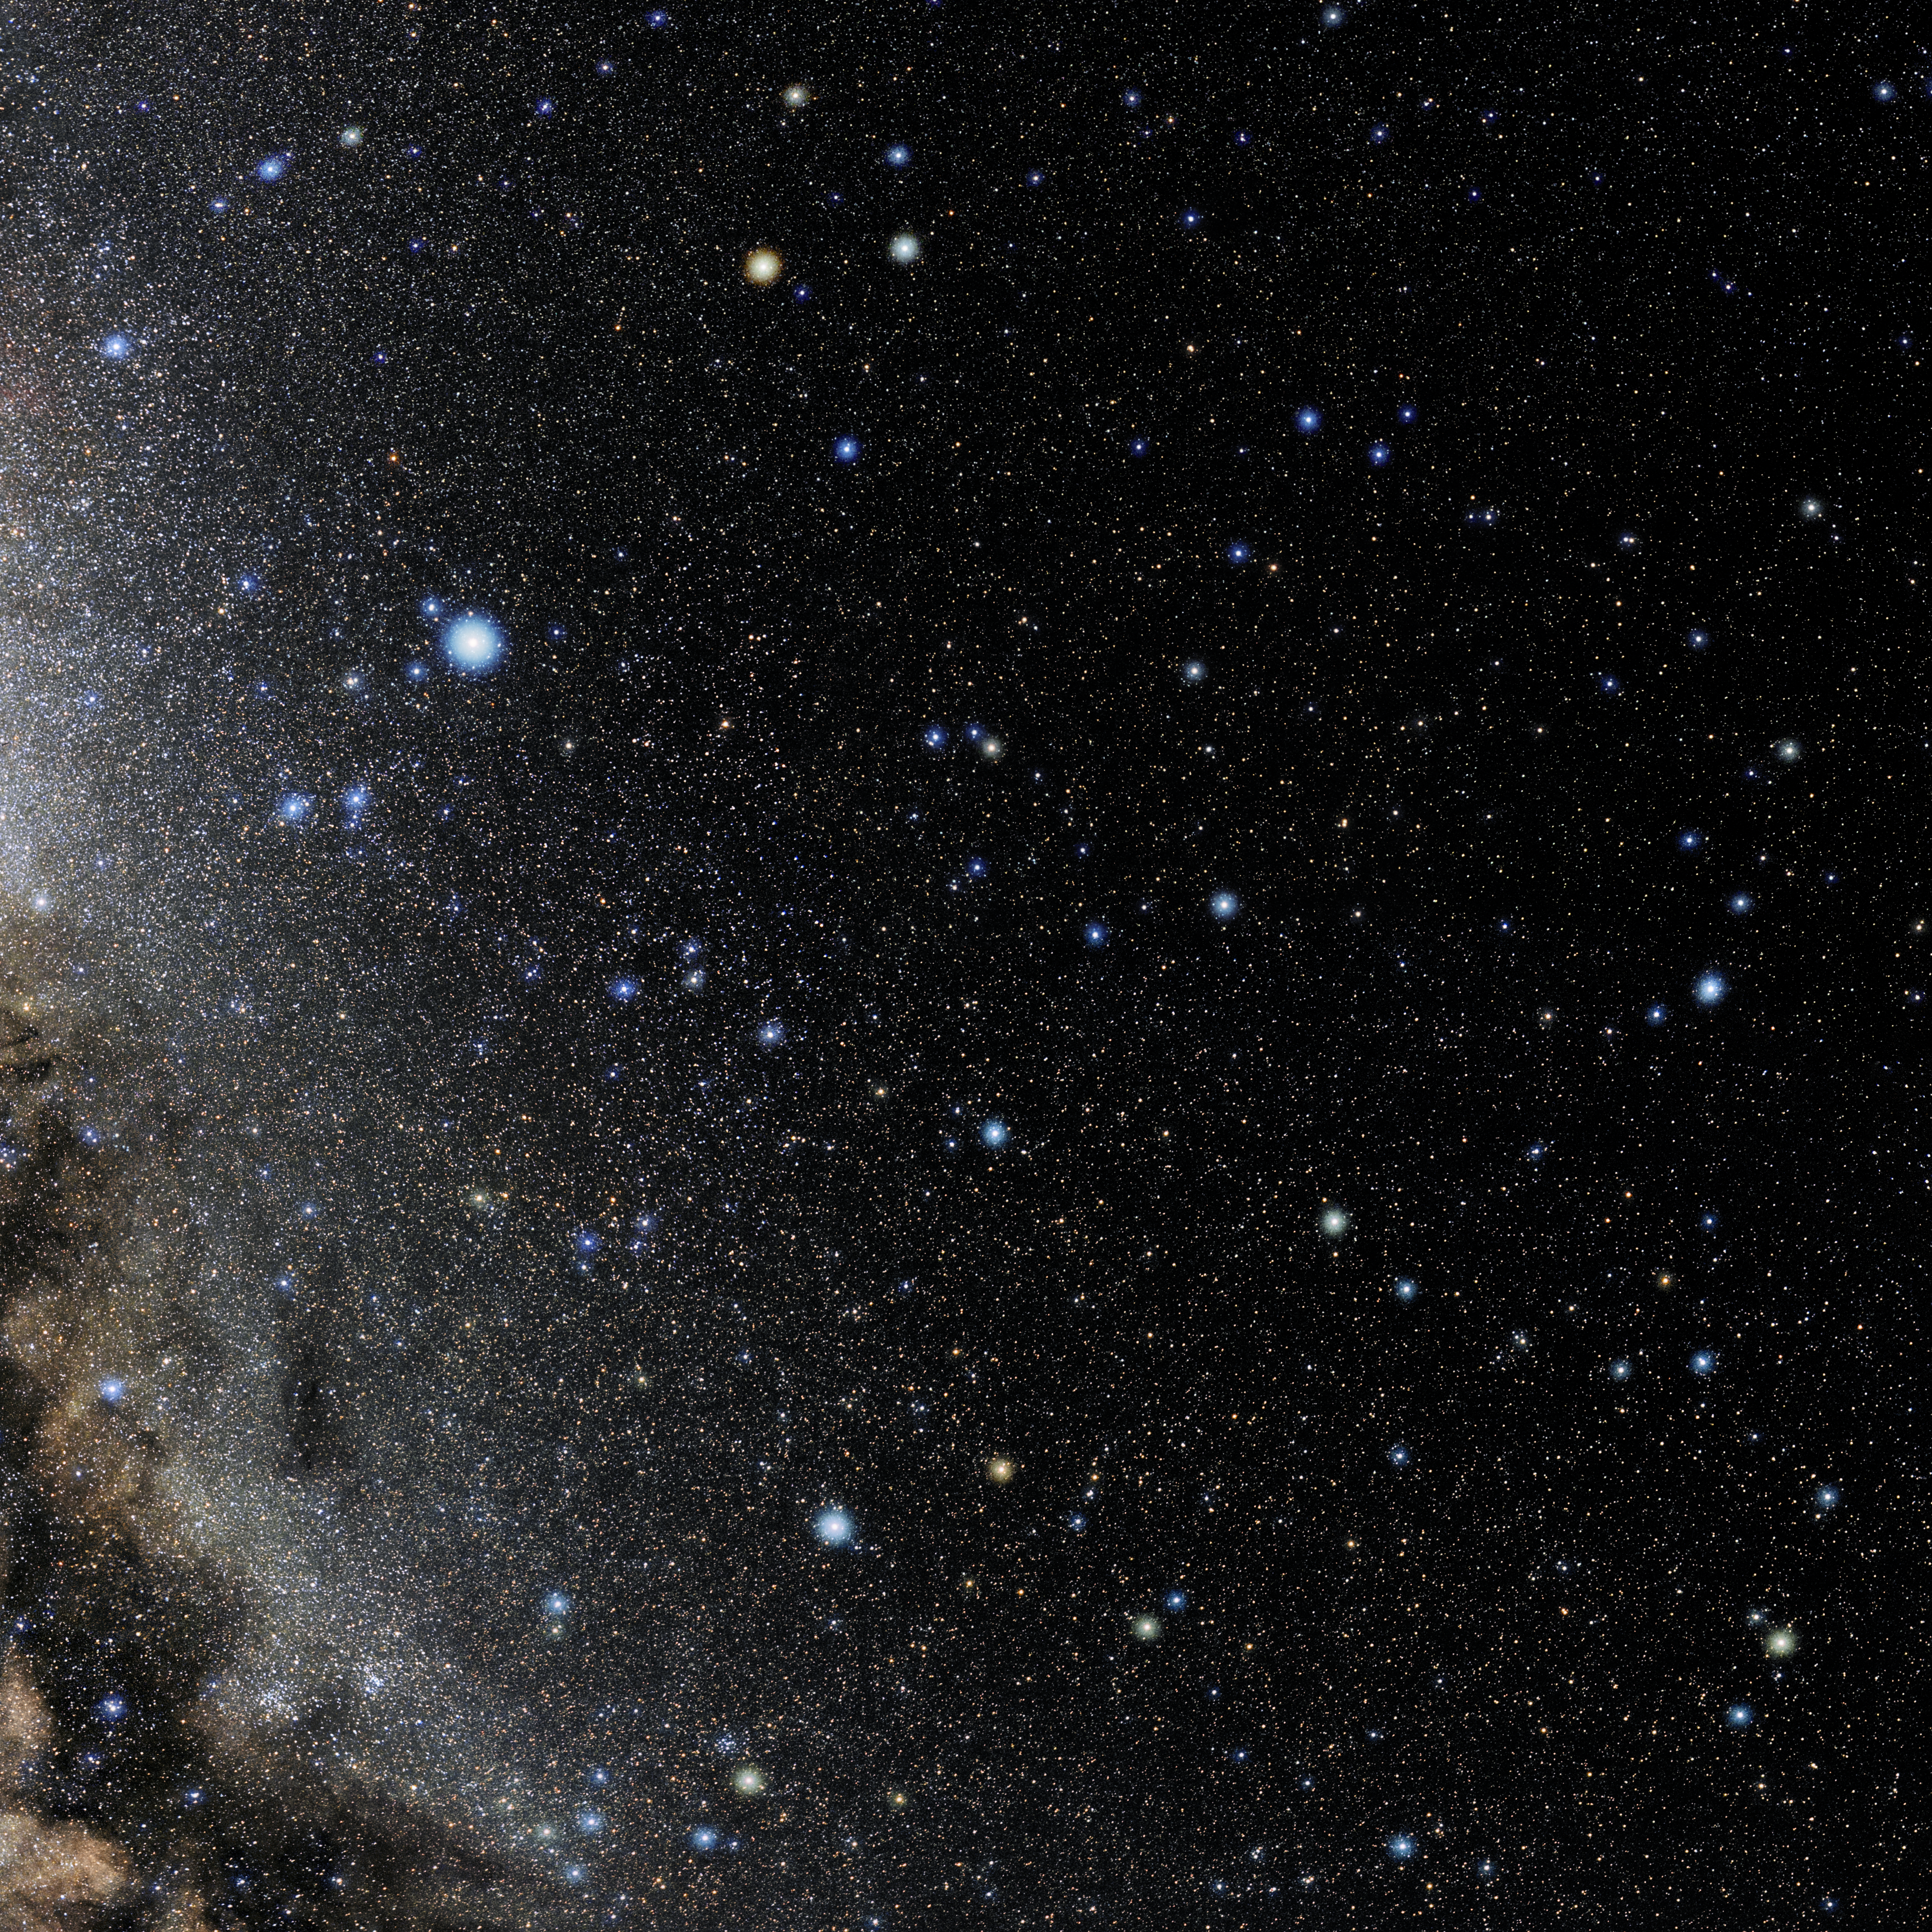

Hercules

Photo of the constellation Hercules produced by NOIRLab in collaboration with Eckhard Slawik, a German astrophotographer. Here is the annotated version.

Credit: E. Slawik/NOIRLab/NSF/AURA/M. Zamani